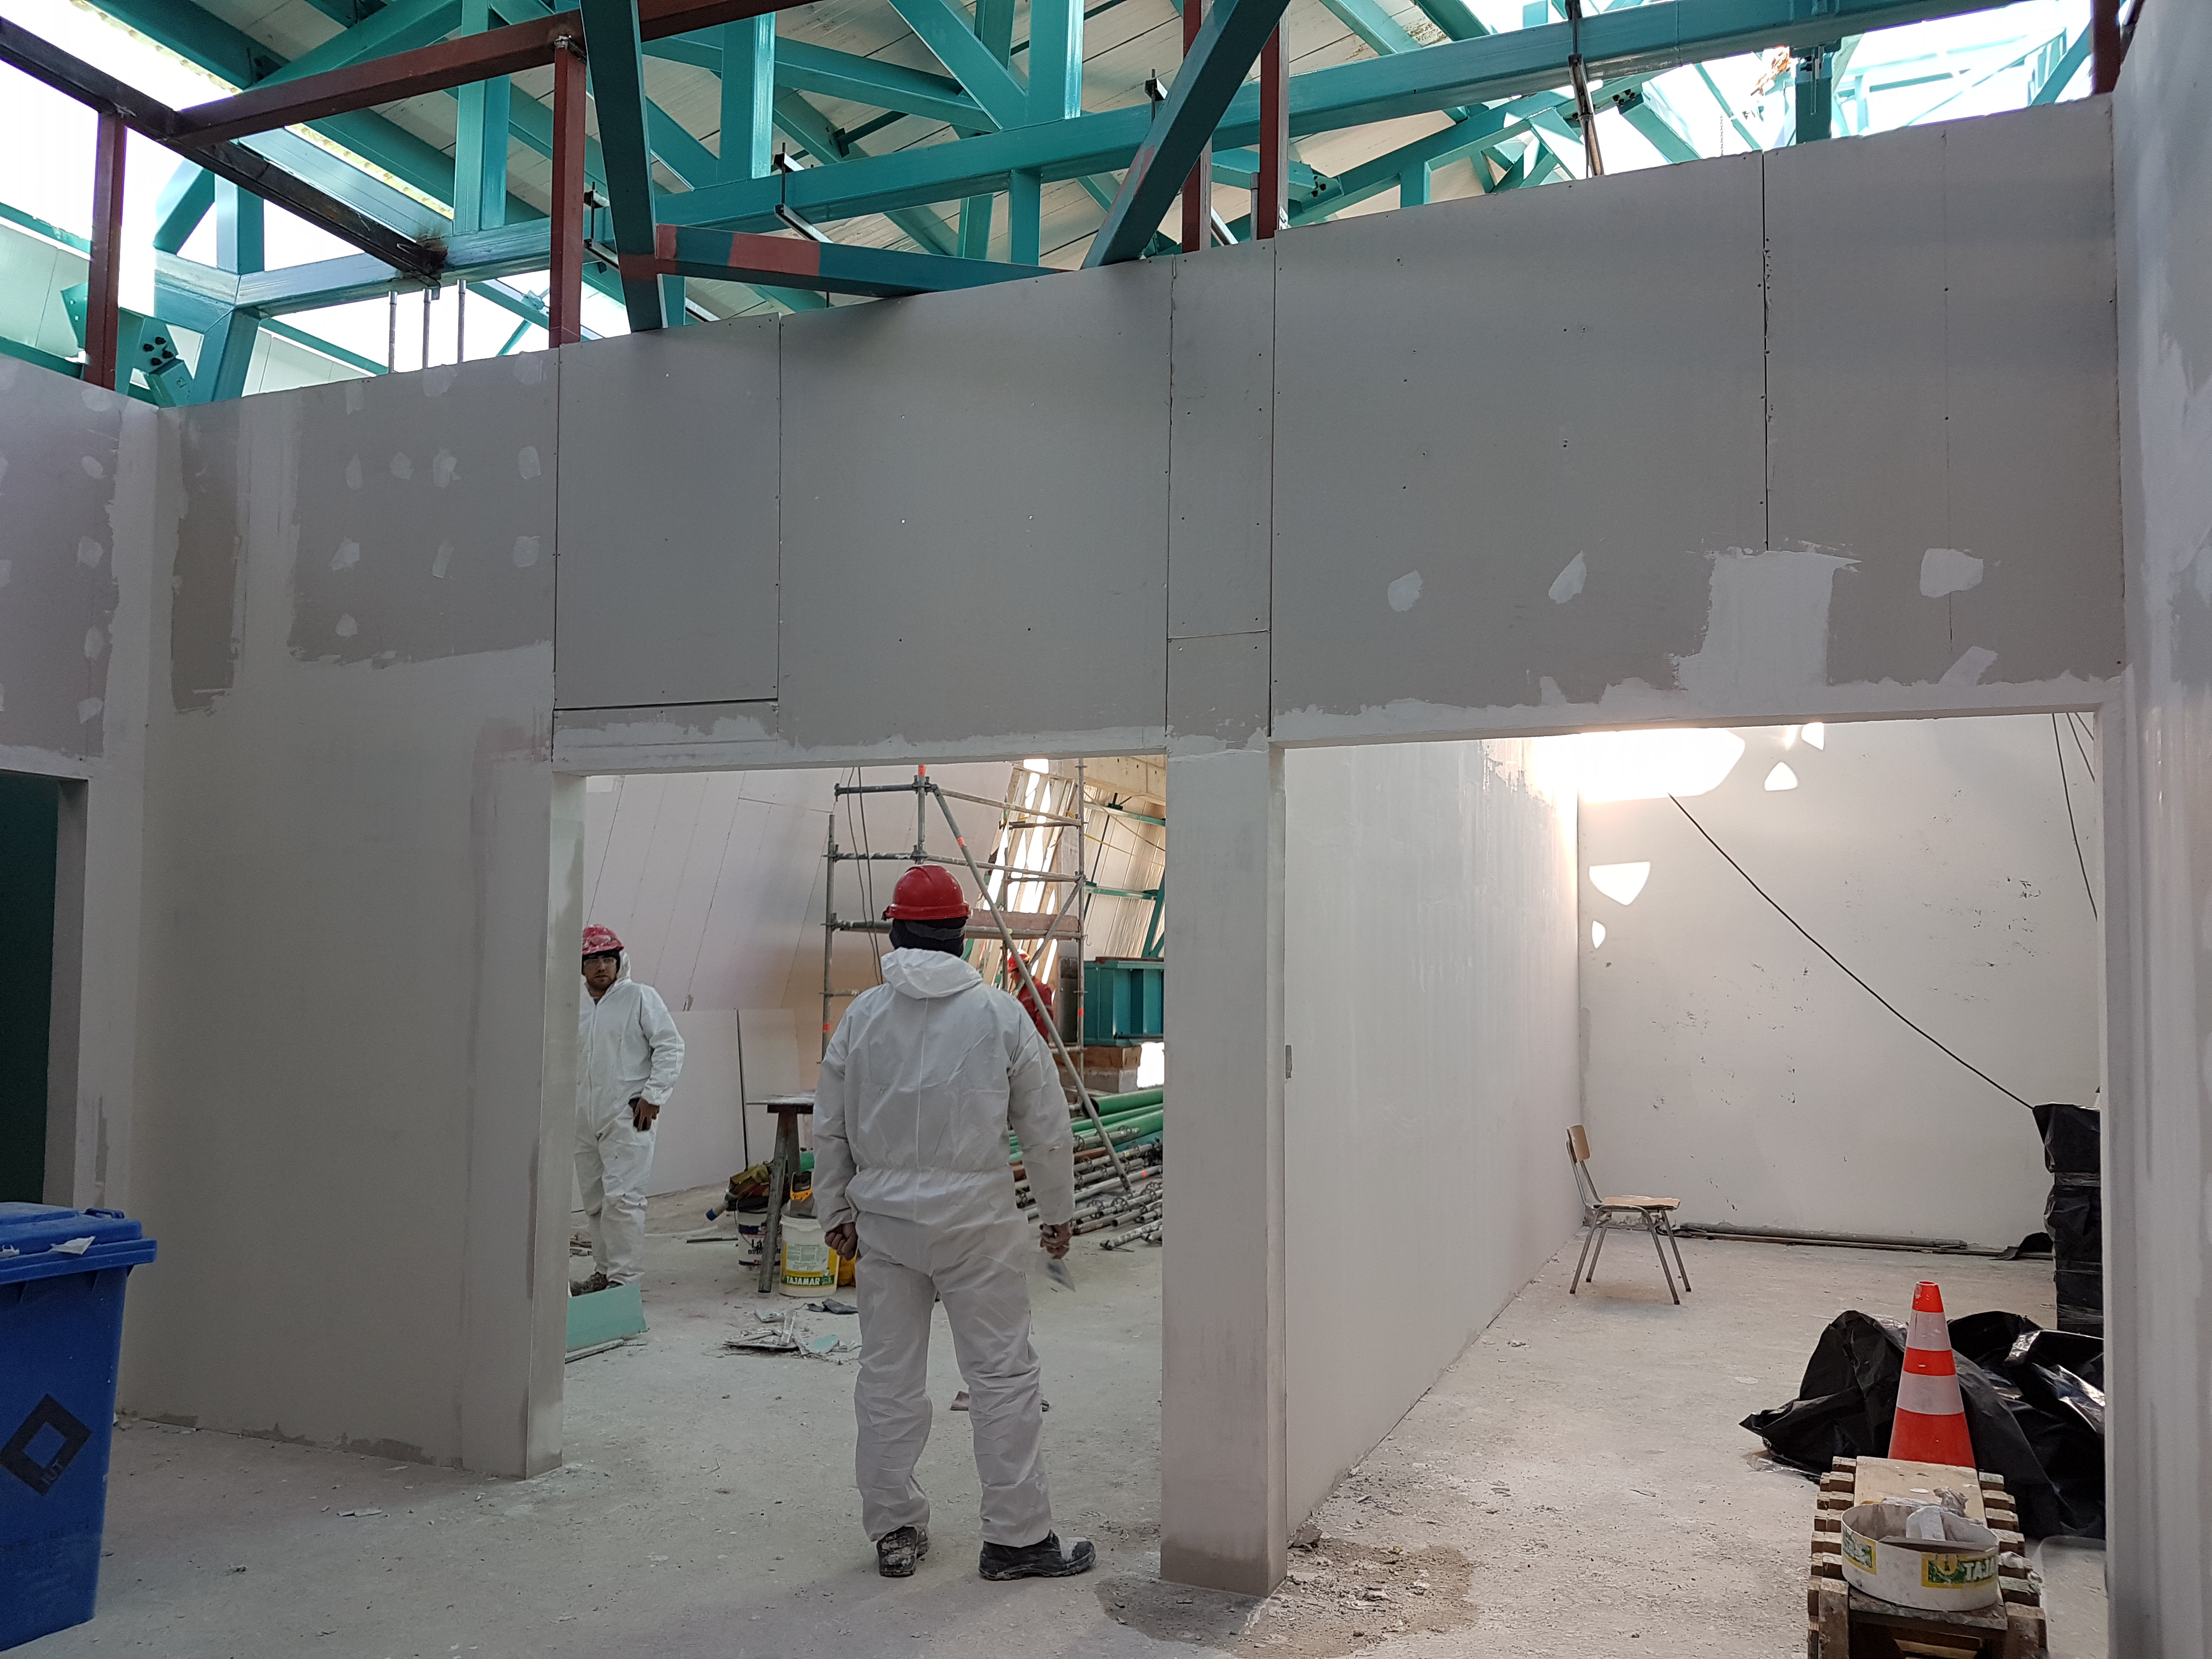

Summit Construction

Current status of construction, September 1, 2017. Installation of the roof is occurring while there is good weather; other jobs are also being completed inside the building. This photo shows the current state of the fifth level.

Credit: Rubin Observatory/NSF/AURA